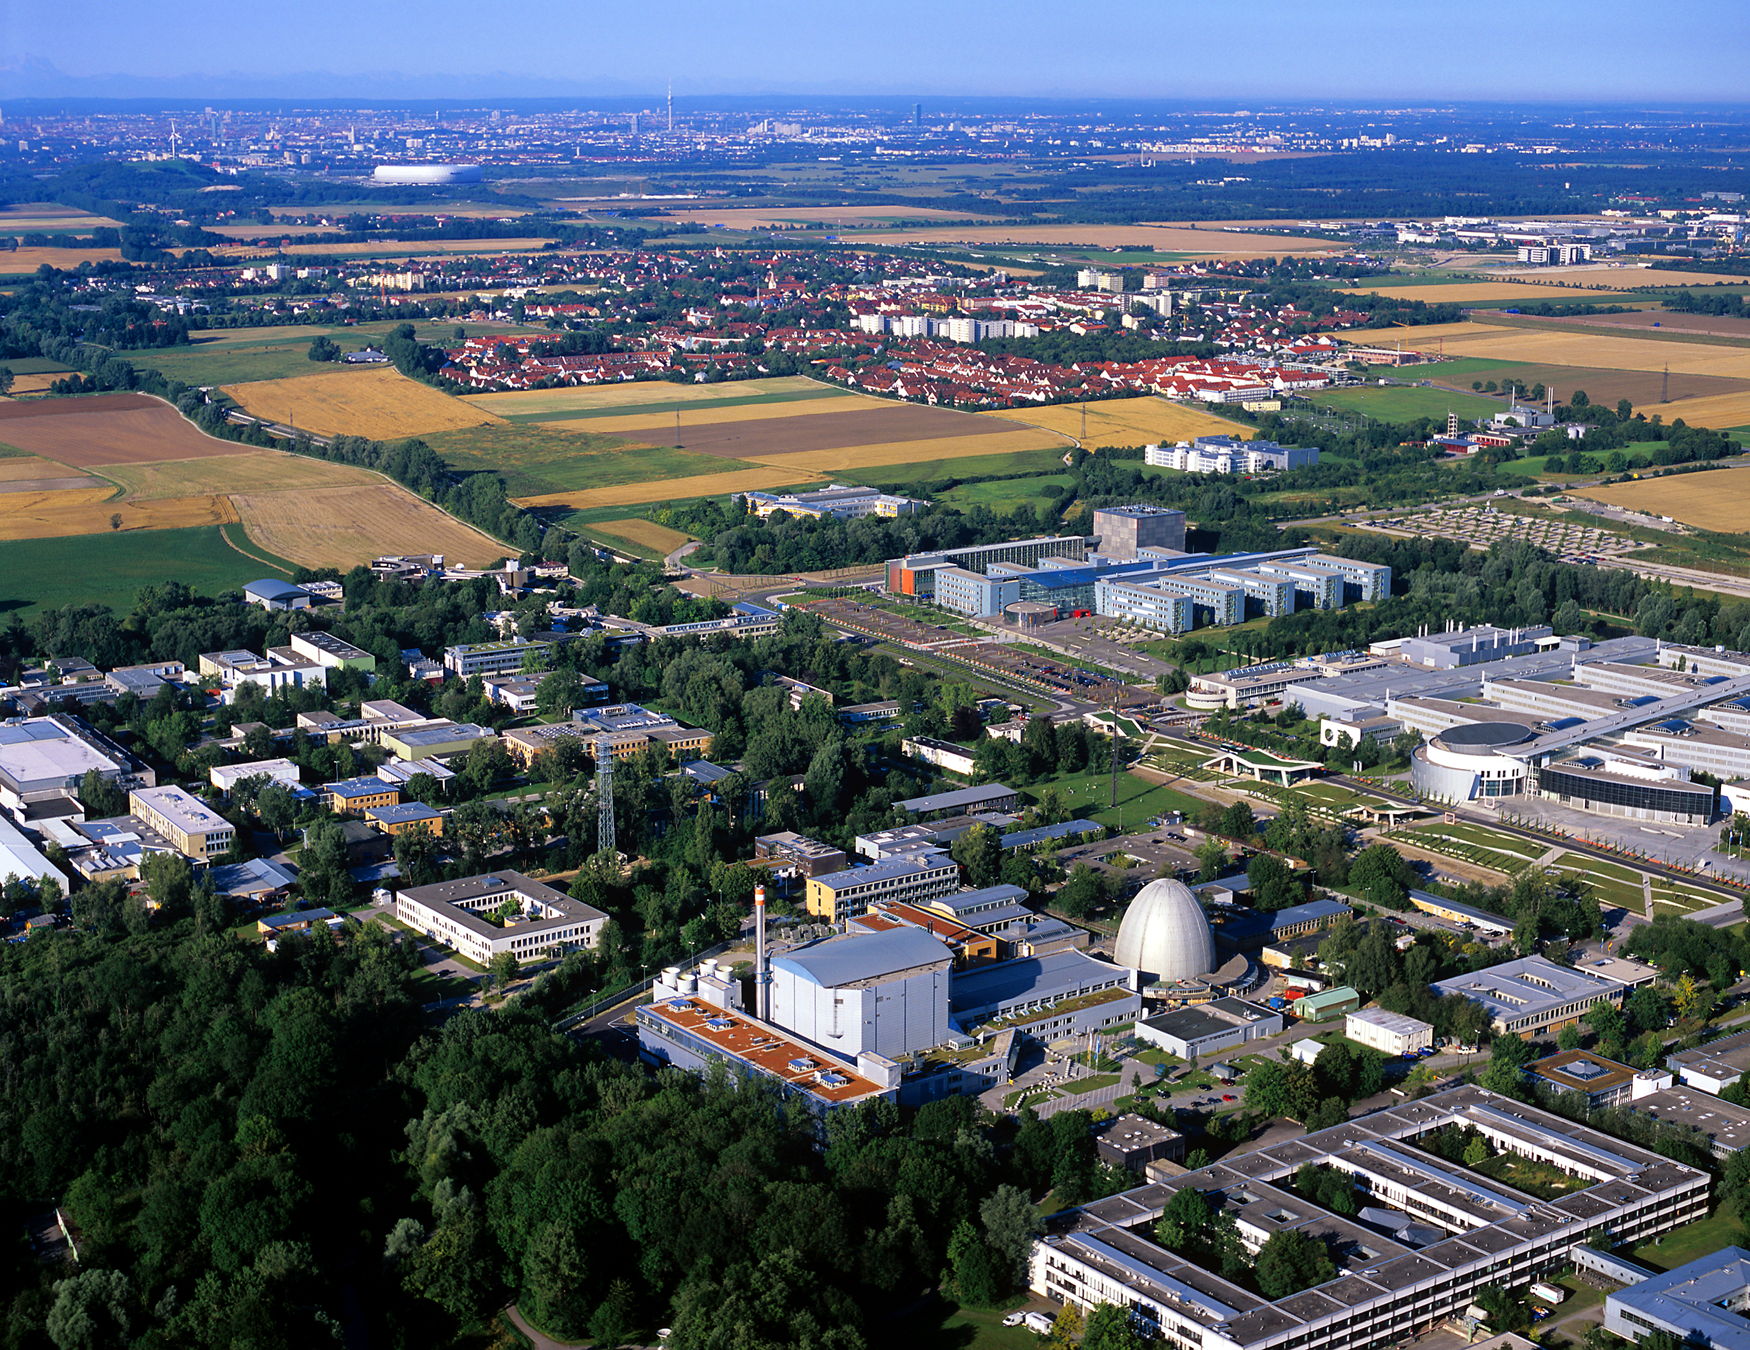

Aerial View of ESO Headquarters in Garching near Munich

This aerial view shows the campus in Garching near Munich, Germany, home to ESO Headquarters. The egg-shaped building in the lower part of the image to the right is a reactor, used for neutron research, belonging to the Technical University of Munich. Surrounding it are several buildings hosting either research institutes or university facilities. ESO Headquarters is in the building just before the yellow field skirted by a line of trees, slightly to the left of the image centre. In the background, the red roofs of the small town of Garching are visible and, farther away, the urban texture of Munich.

Credit: ESO